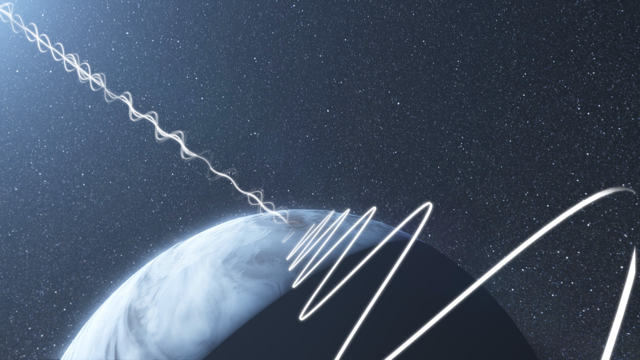

Screenshot of ESOcast60: a polarised view of exoplanets

Screenshot of ESOcast60: A Polarised View of Exoplanets.

Credit: ESO